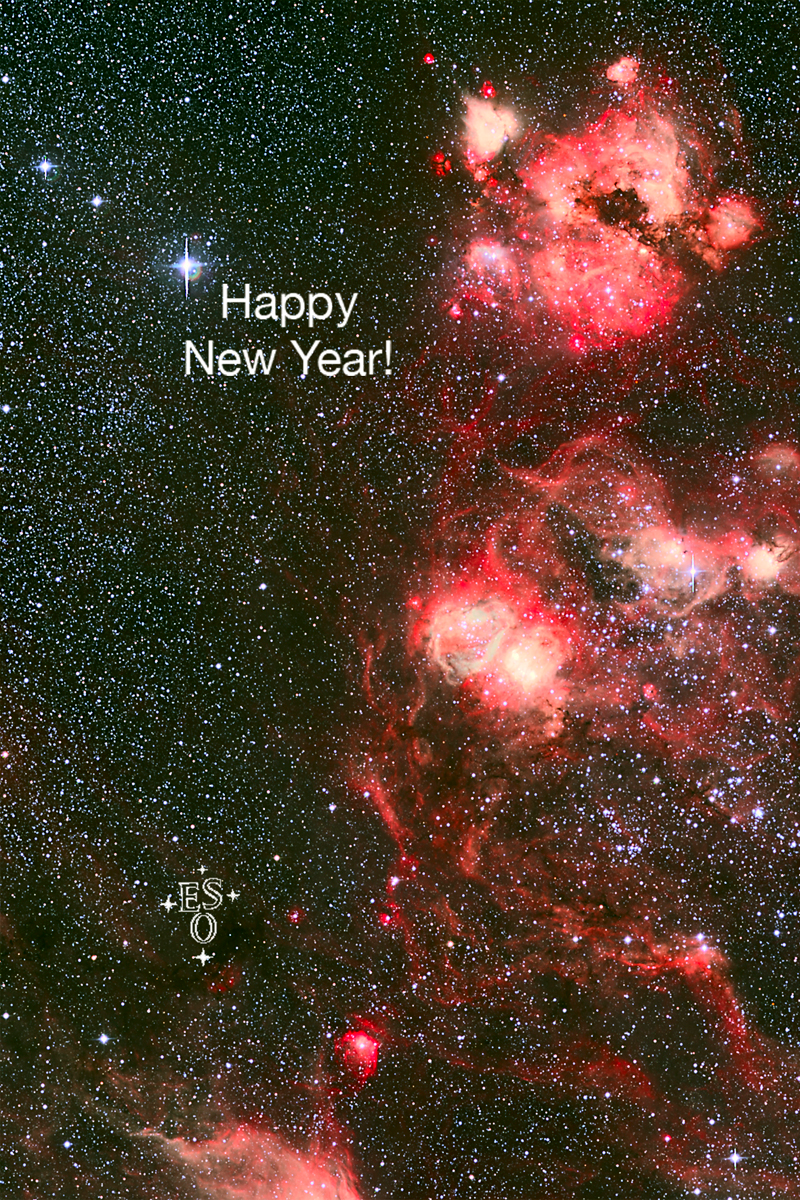

Season's Greetings a happy new year!

Season's Greetings A Happy New Year!

Credit: ESO